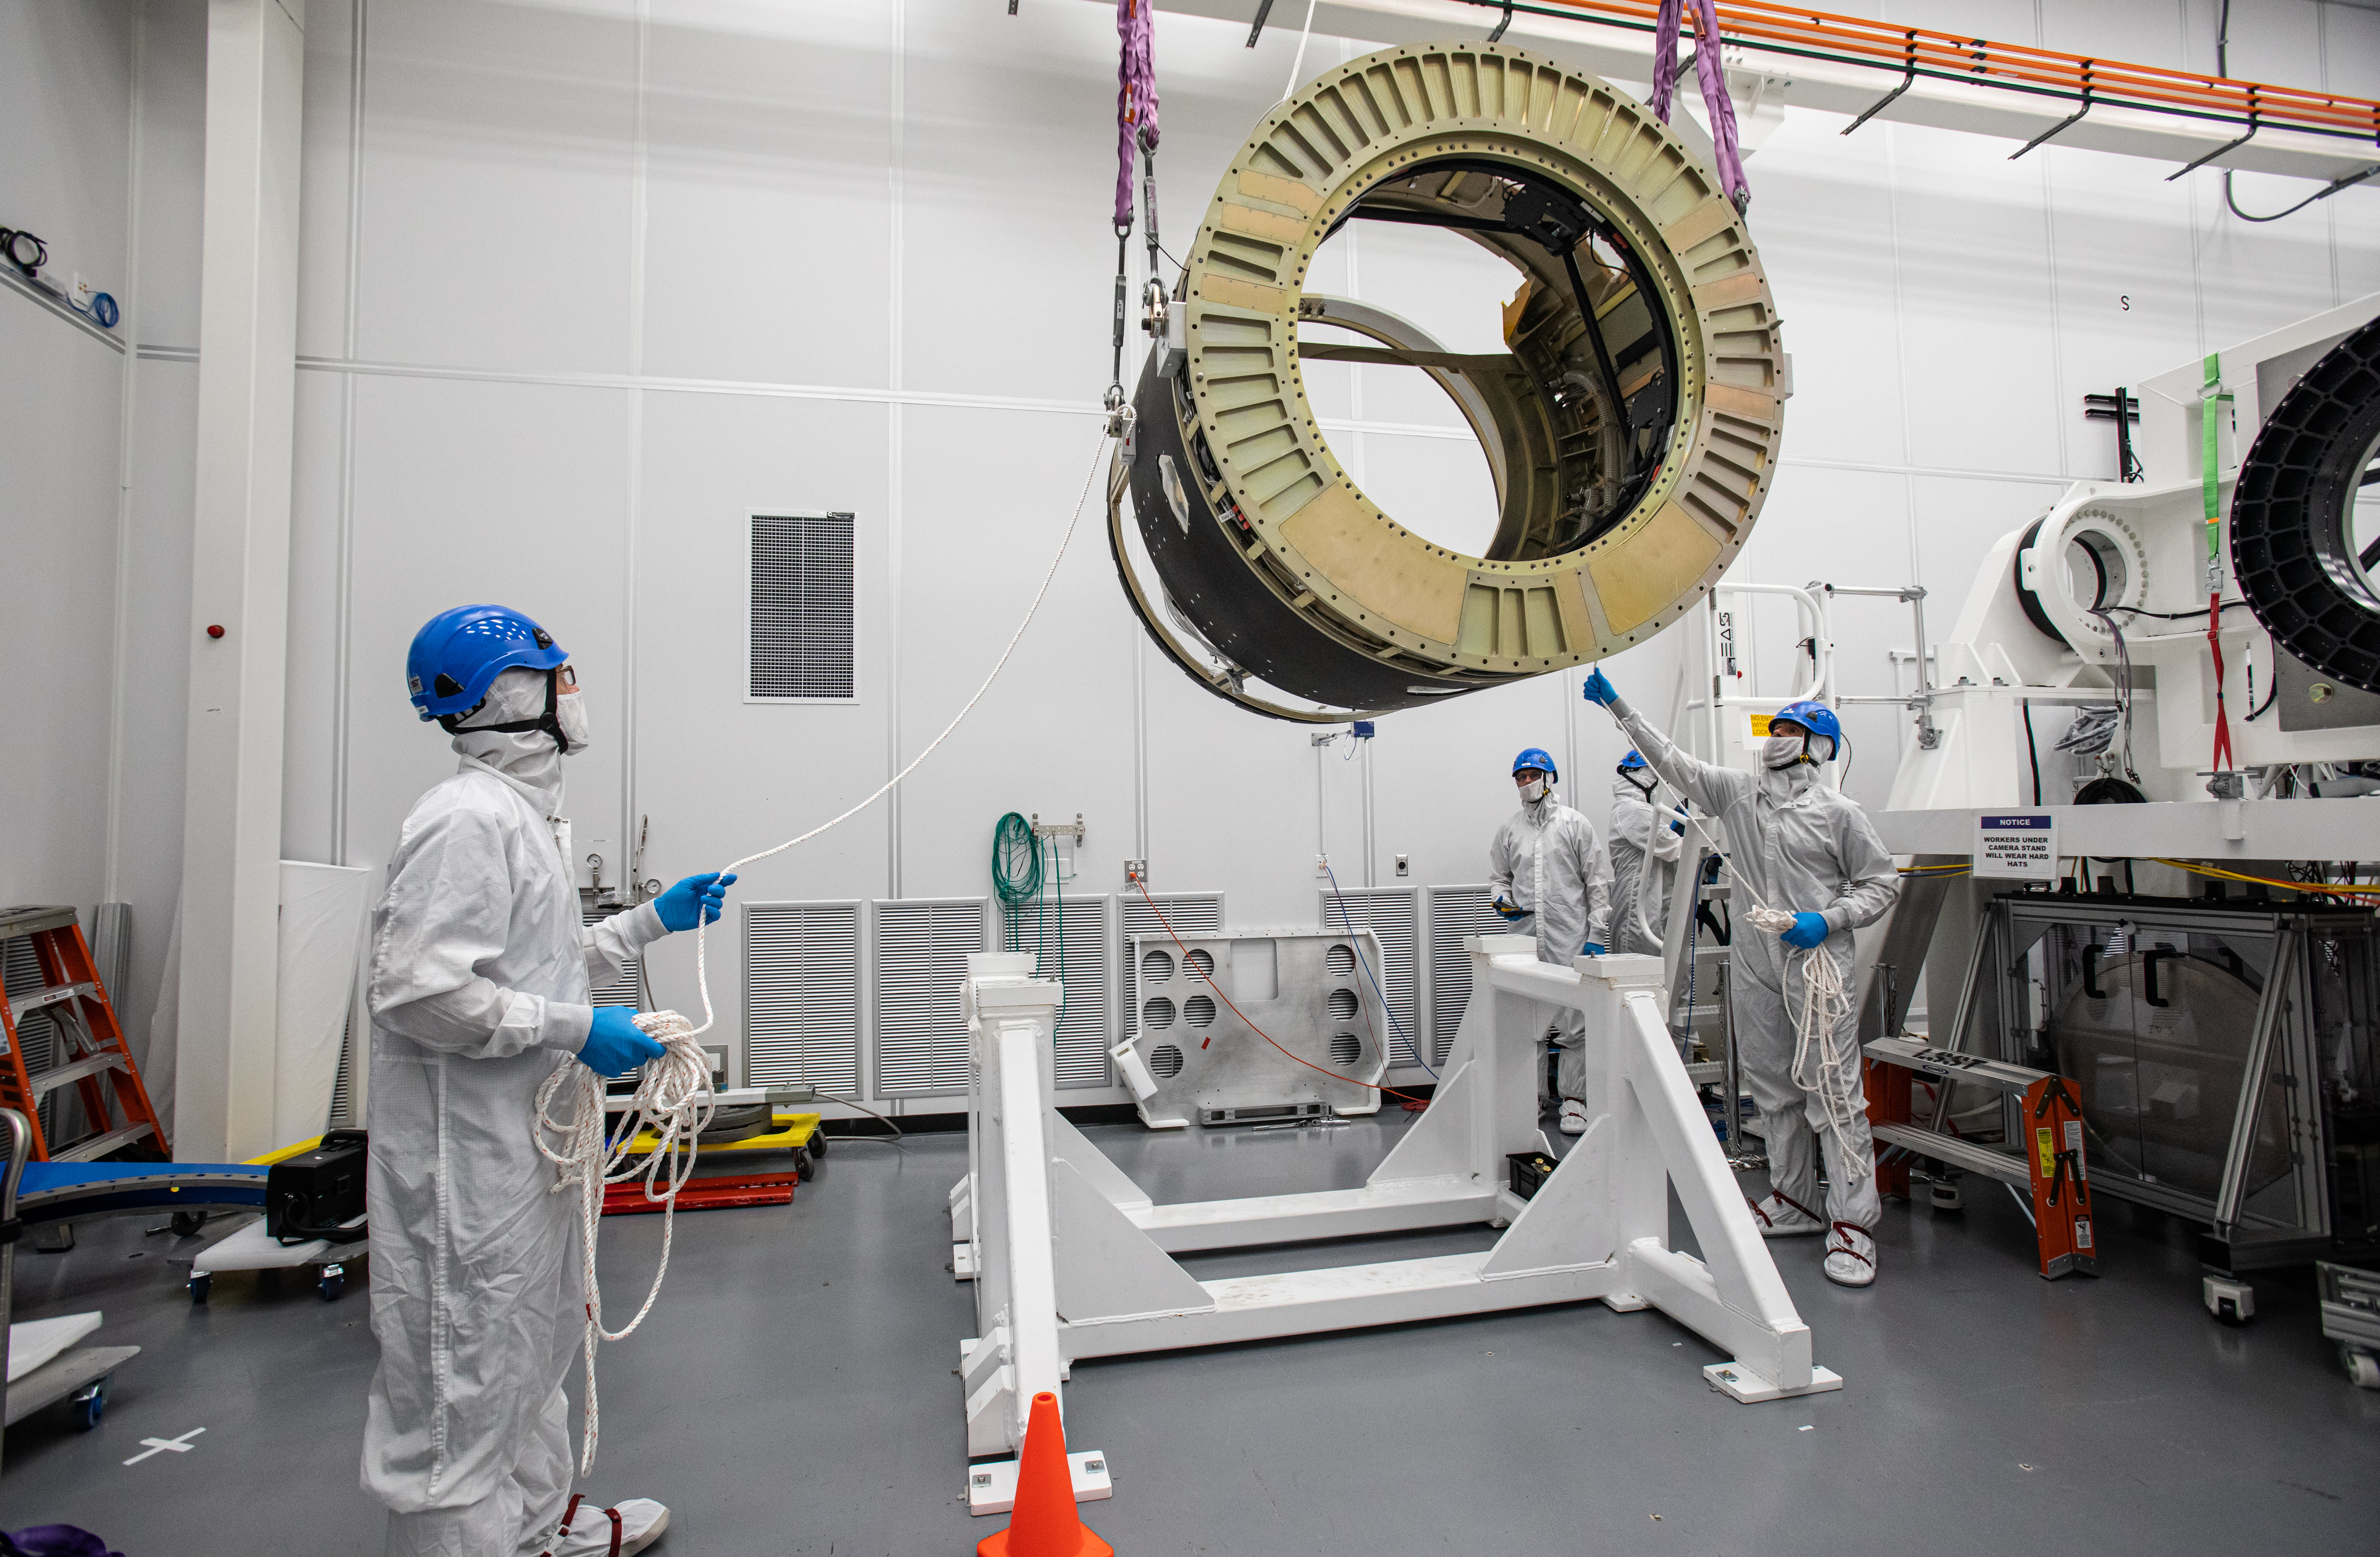

LSST Camera Body Lift

The LSST team successfully completed a lift of the camera body on April 4.

Credit: Jacqueline Ramseyer Orrell/SLAC National Accelerator Laboratory